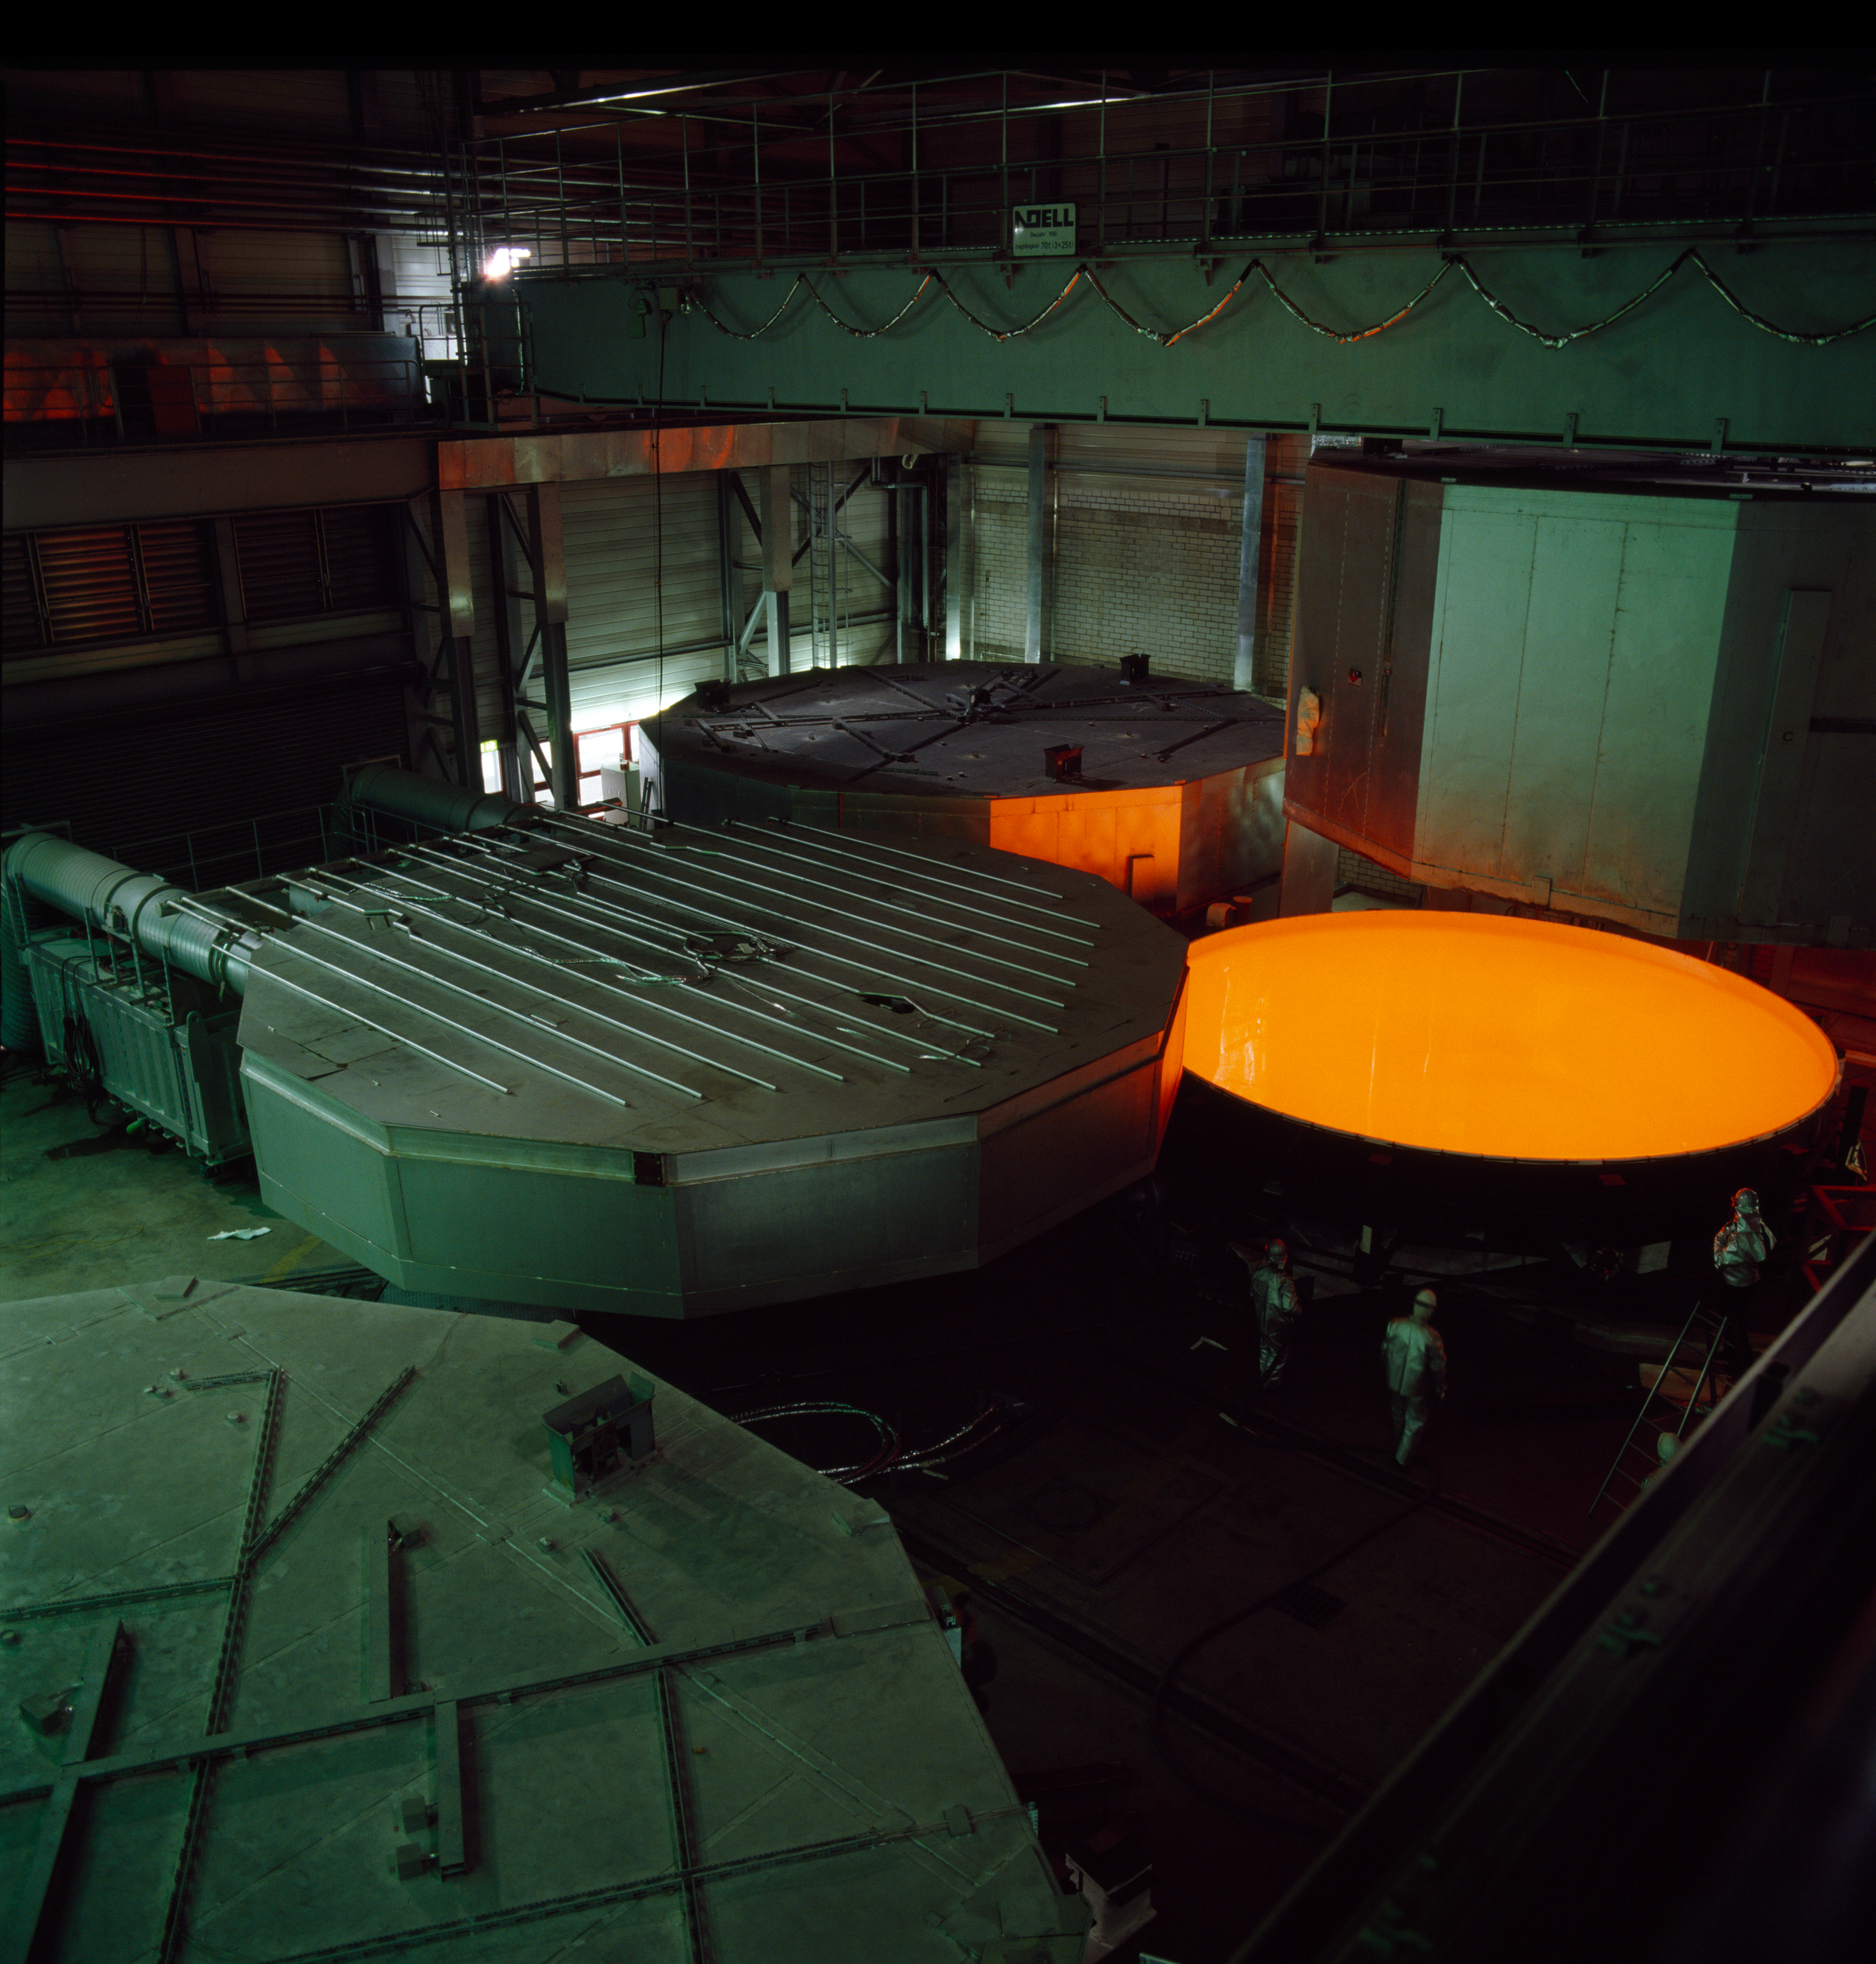

VLT M1 production at Schott

Production of the VLT primary mirrors at the Schott company in Germany. The liquid yellow glowing glass is cooled down over several weeks under controlled conditions. This picture was obtained in February 1993.

Credit: ESO